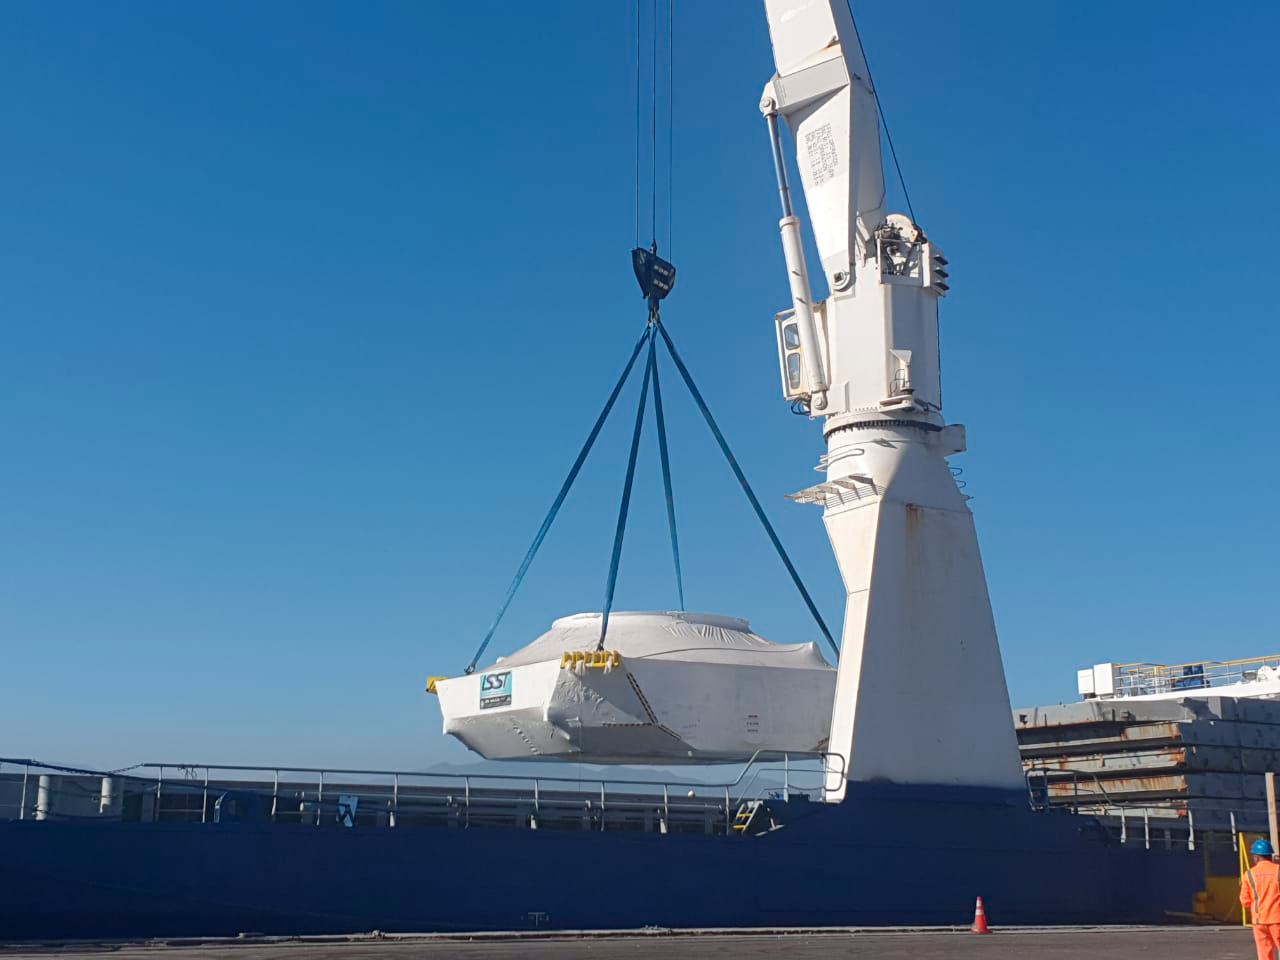

M1M3 Cell Arrives in Chile

The M1M3 Cell, the steel support structure for the M1M3 mirror, arrived in Coquimbo and was transported to the LSST summit facility in early July 2019.

Credit: Rubin Observatory/NSF/AURA